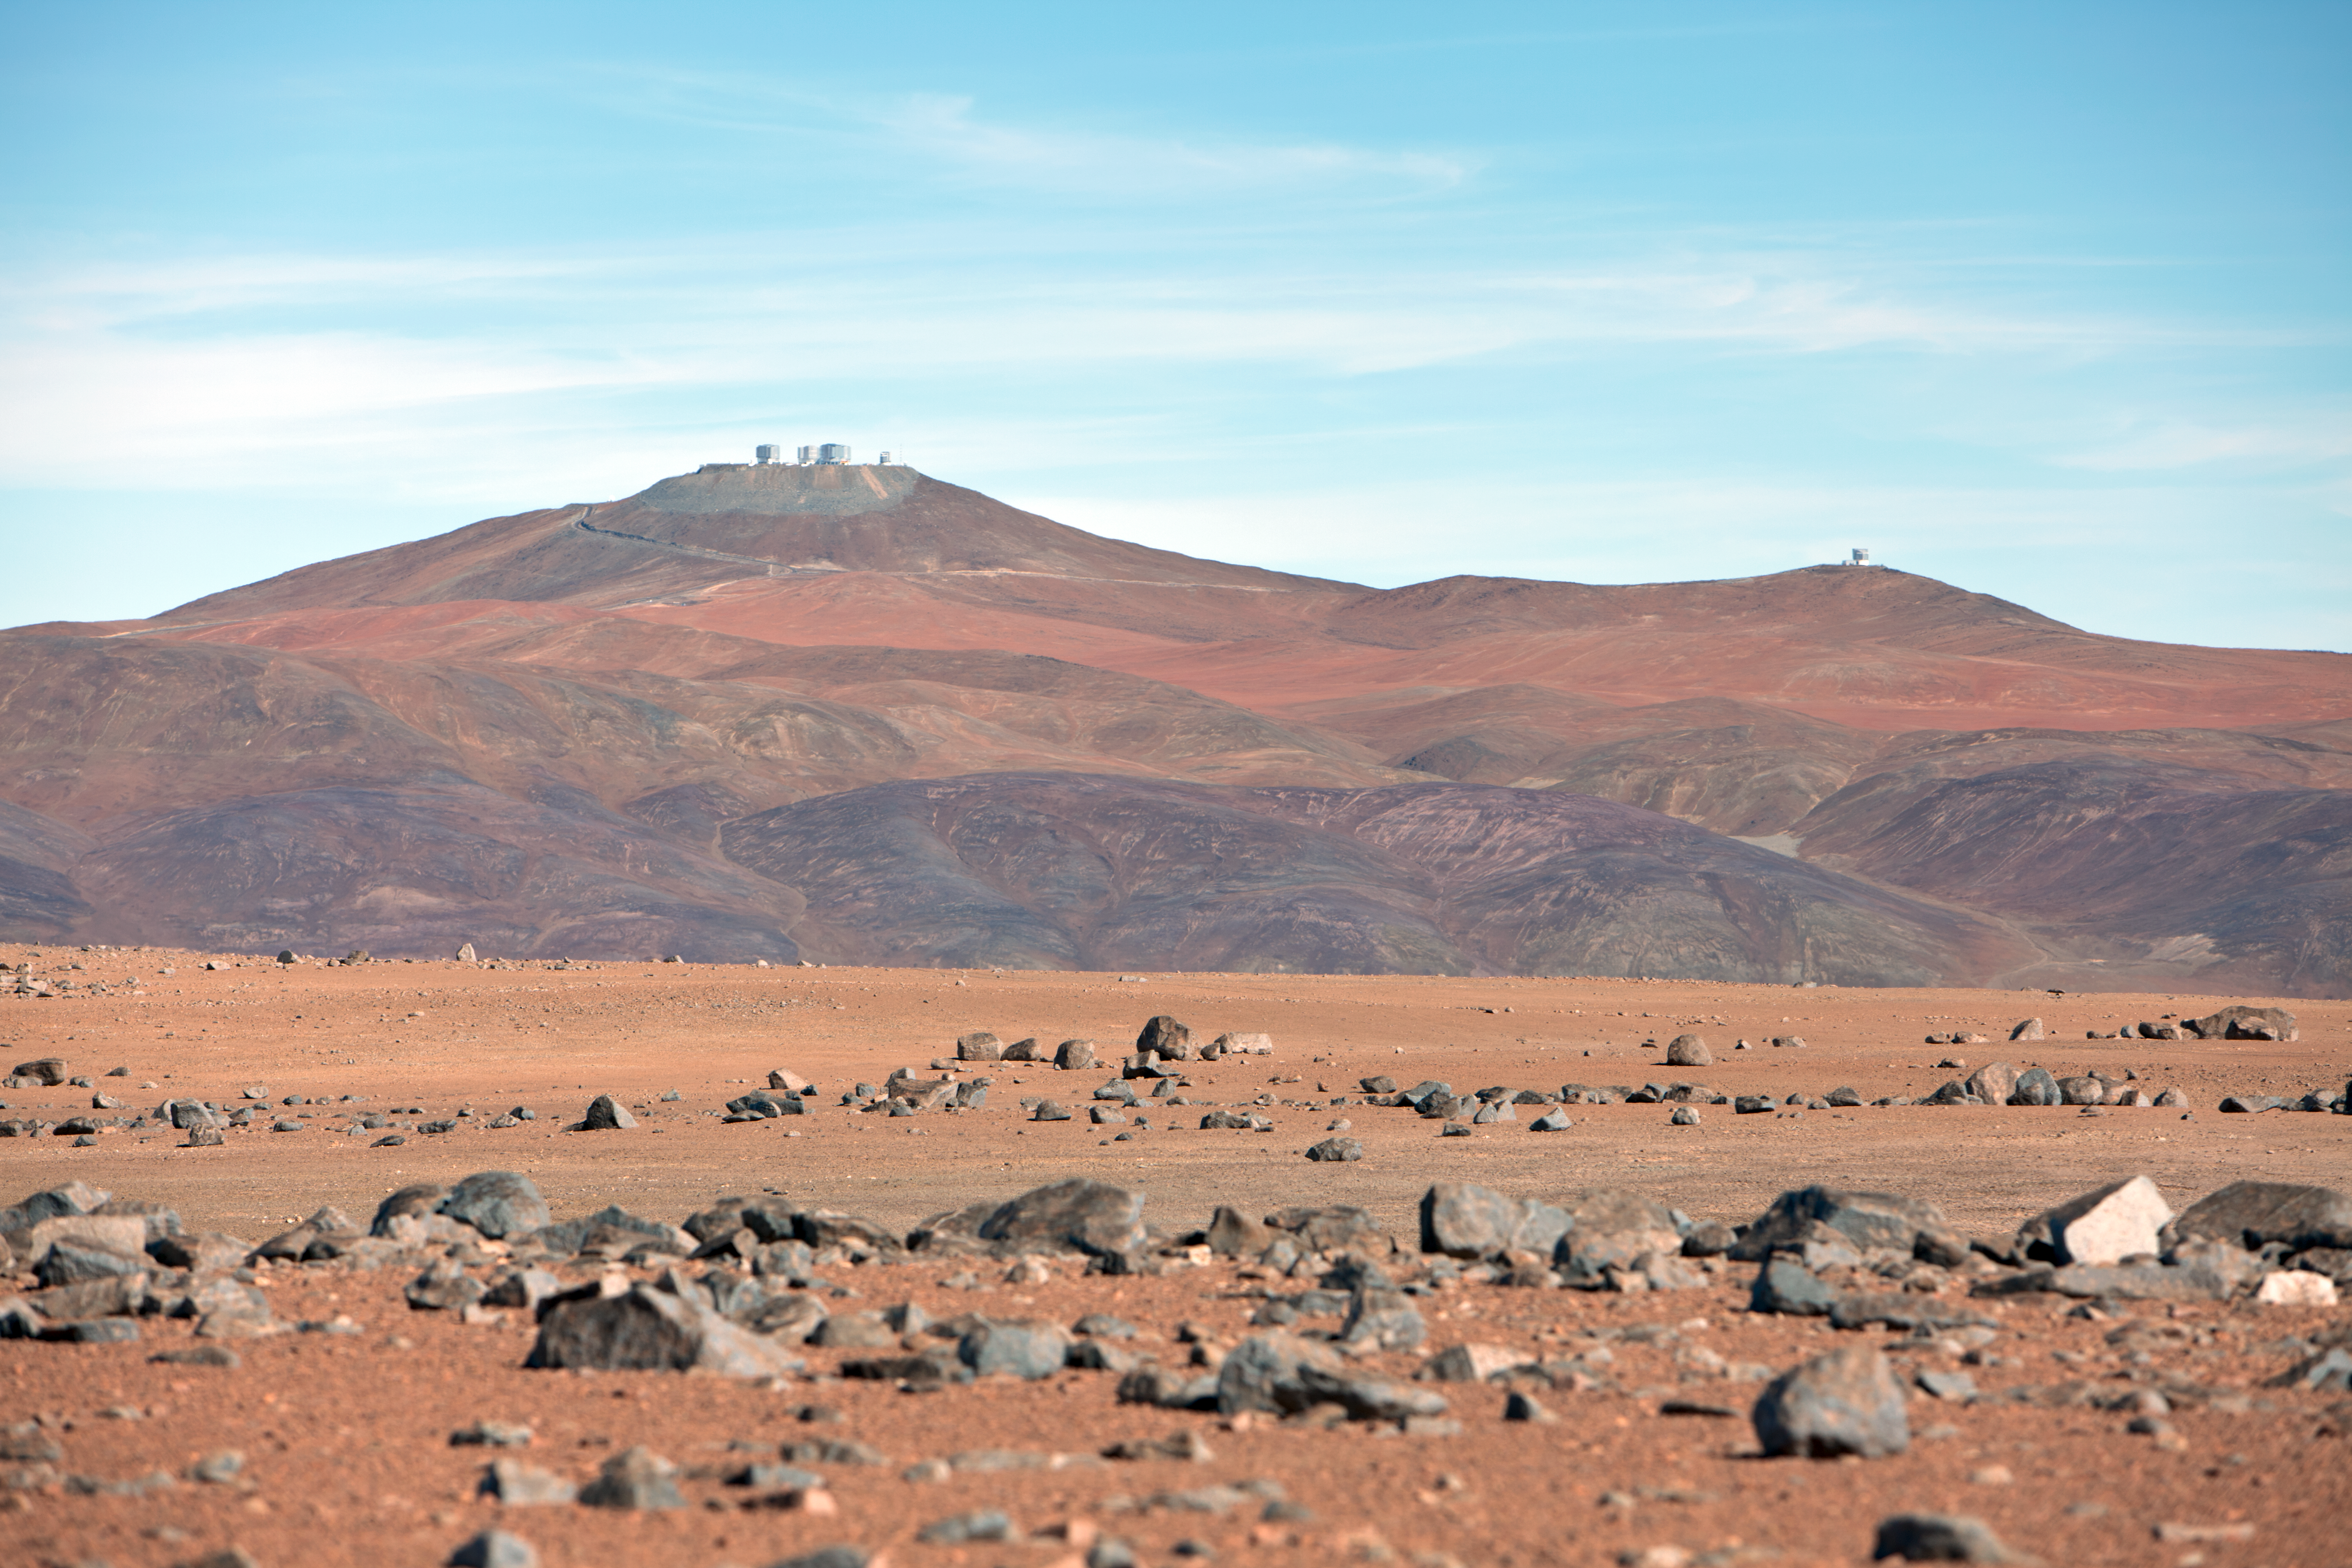

Paranal atop the mountain

Distant view of Paranal Observatory, sitting atop cerro Paranal.

Credit: ESO